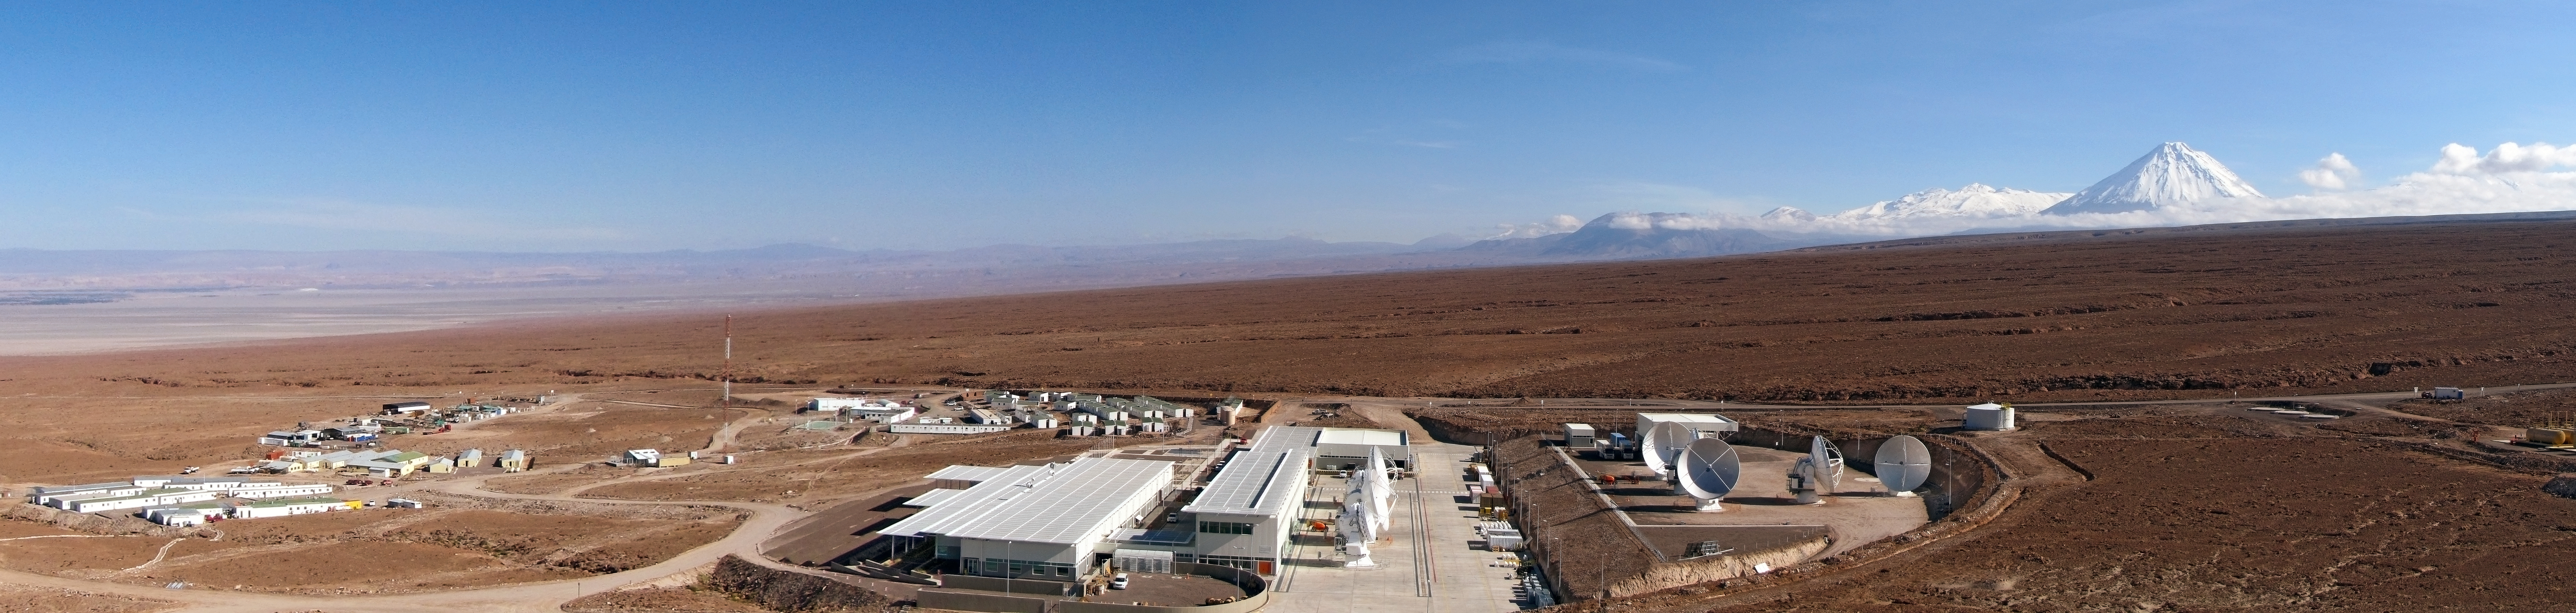

ALMA OSF panorama

This panorama shows the ALMA Operations Support Facility (OSF) – the centre of activities of the ALMA project. In the background, the Licancabur volcano dominates the landscape.

The OSF is the central location for running the observatory and taking care of all maintenance and operations aspects. It will is the workplace of the astronomers and of the teams responsible for maintaining proper functioning of all the telescopes. The quality of all ALMA data will be assessed at the OSF.

Credit: ESO